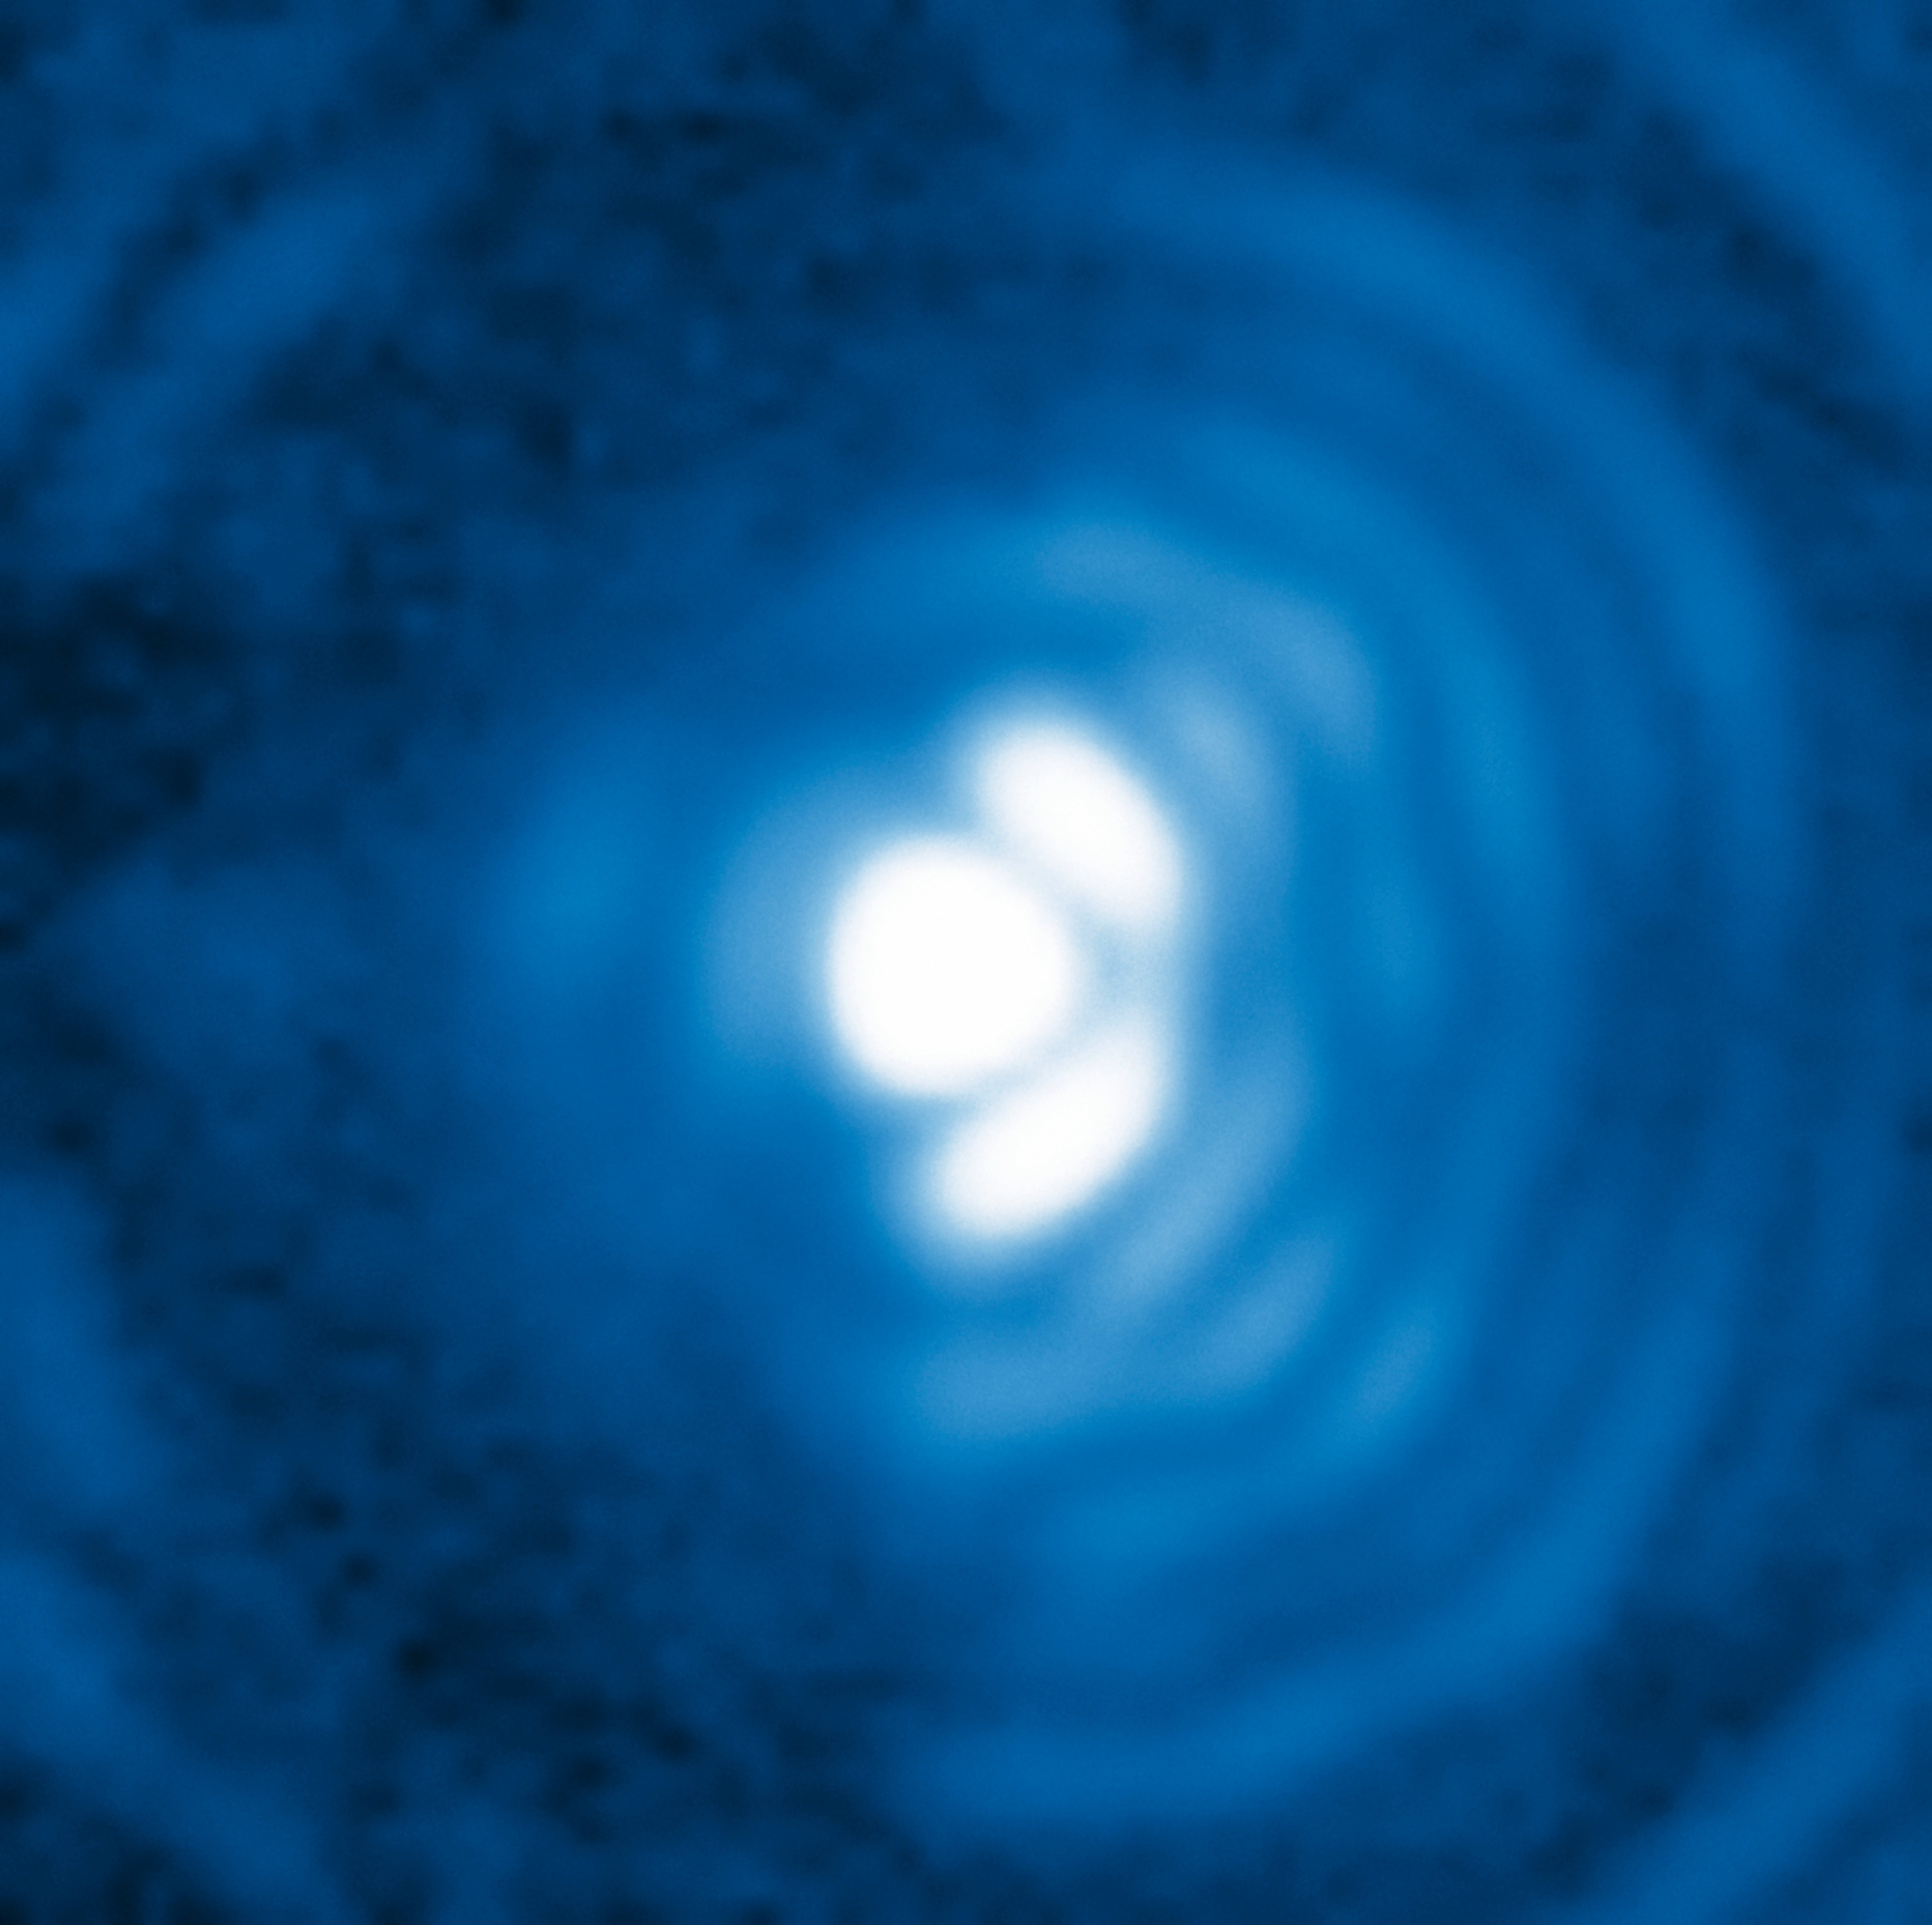

A star seen with the NACO APP

Image of a single star as seen with the VLT NACO instrument utilising the Apodising Phase Plate (APP) coronagraph at a wavelength of 4.05 micrometres. On the right-hand side the diffraction rings of the telescope are clearly visible, making the detection of faint sources close to the central star difficult. Without the APP this ring pattern would extend also to the left-hand side of the image, but the APP effectively suppresses the pattern to the left. No exoplanets are observed around this star.

Credit: ESO